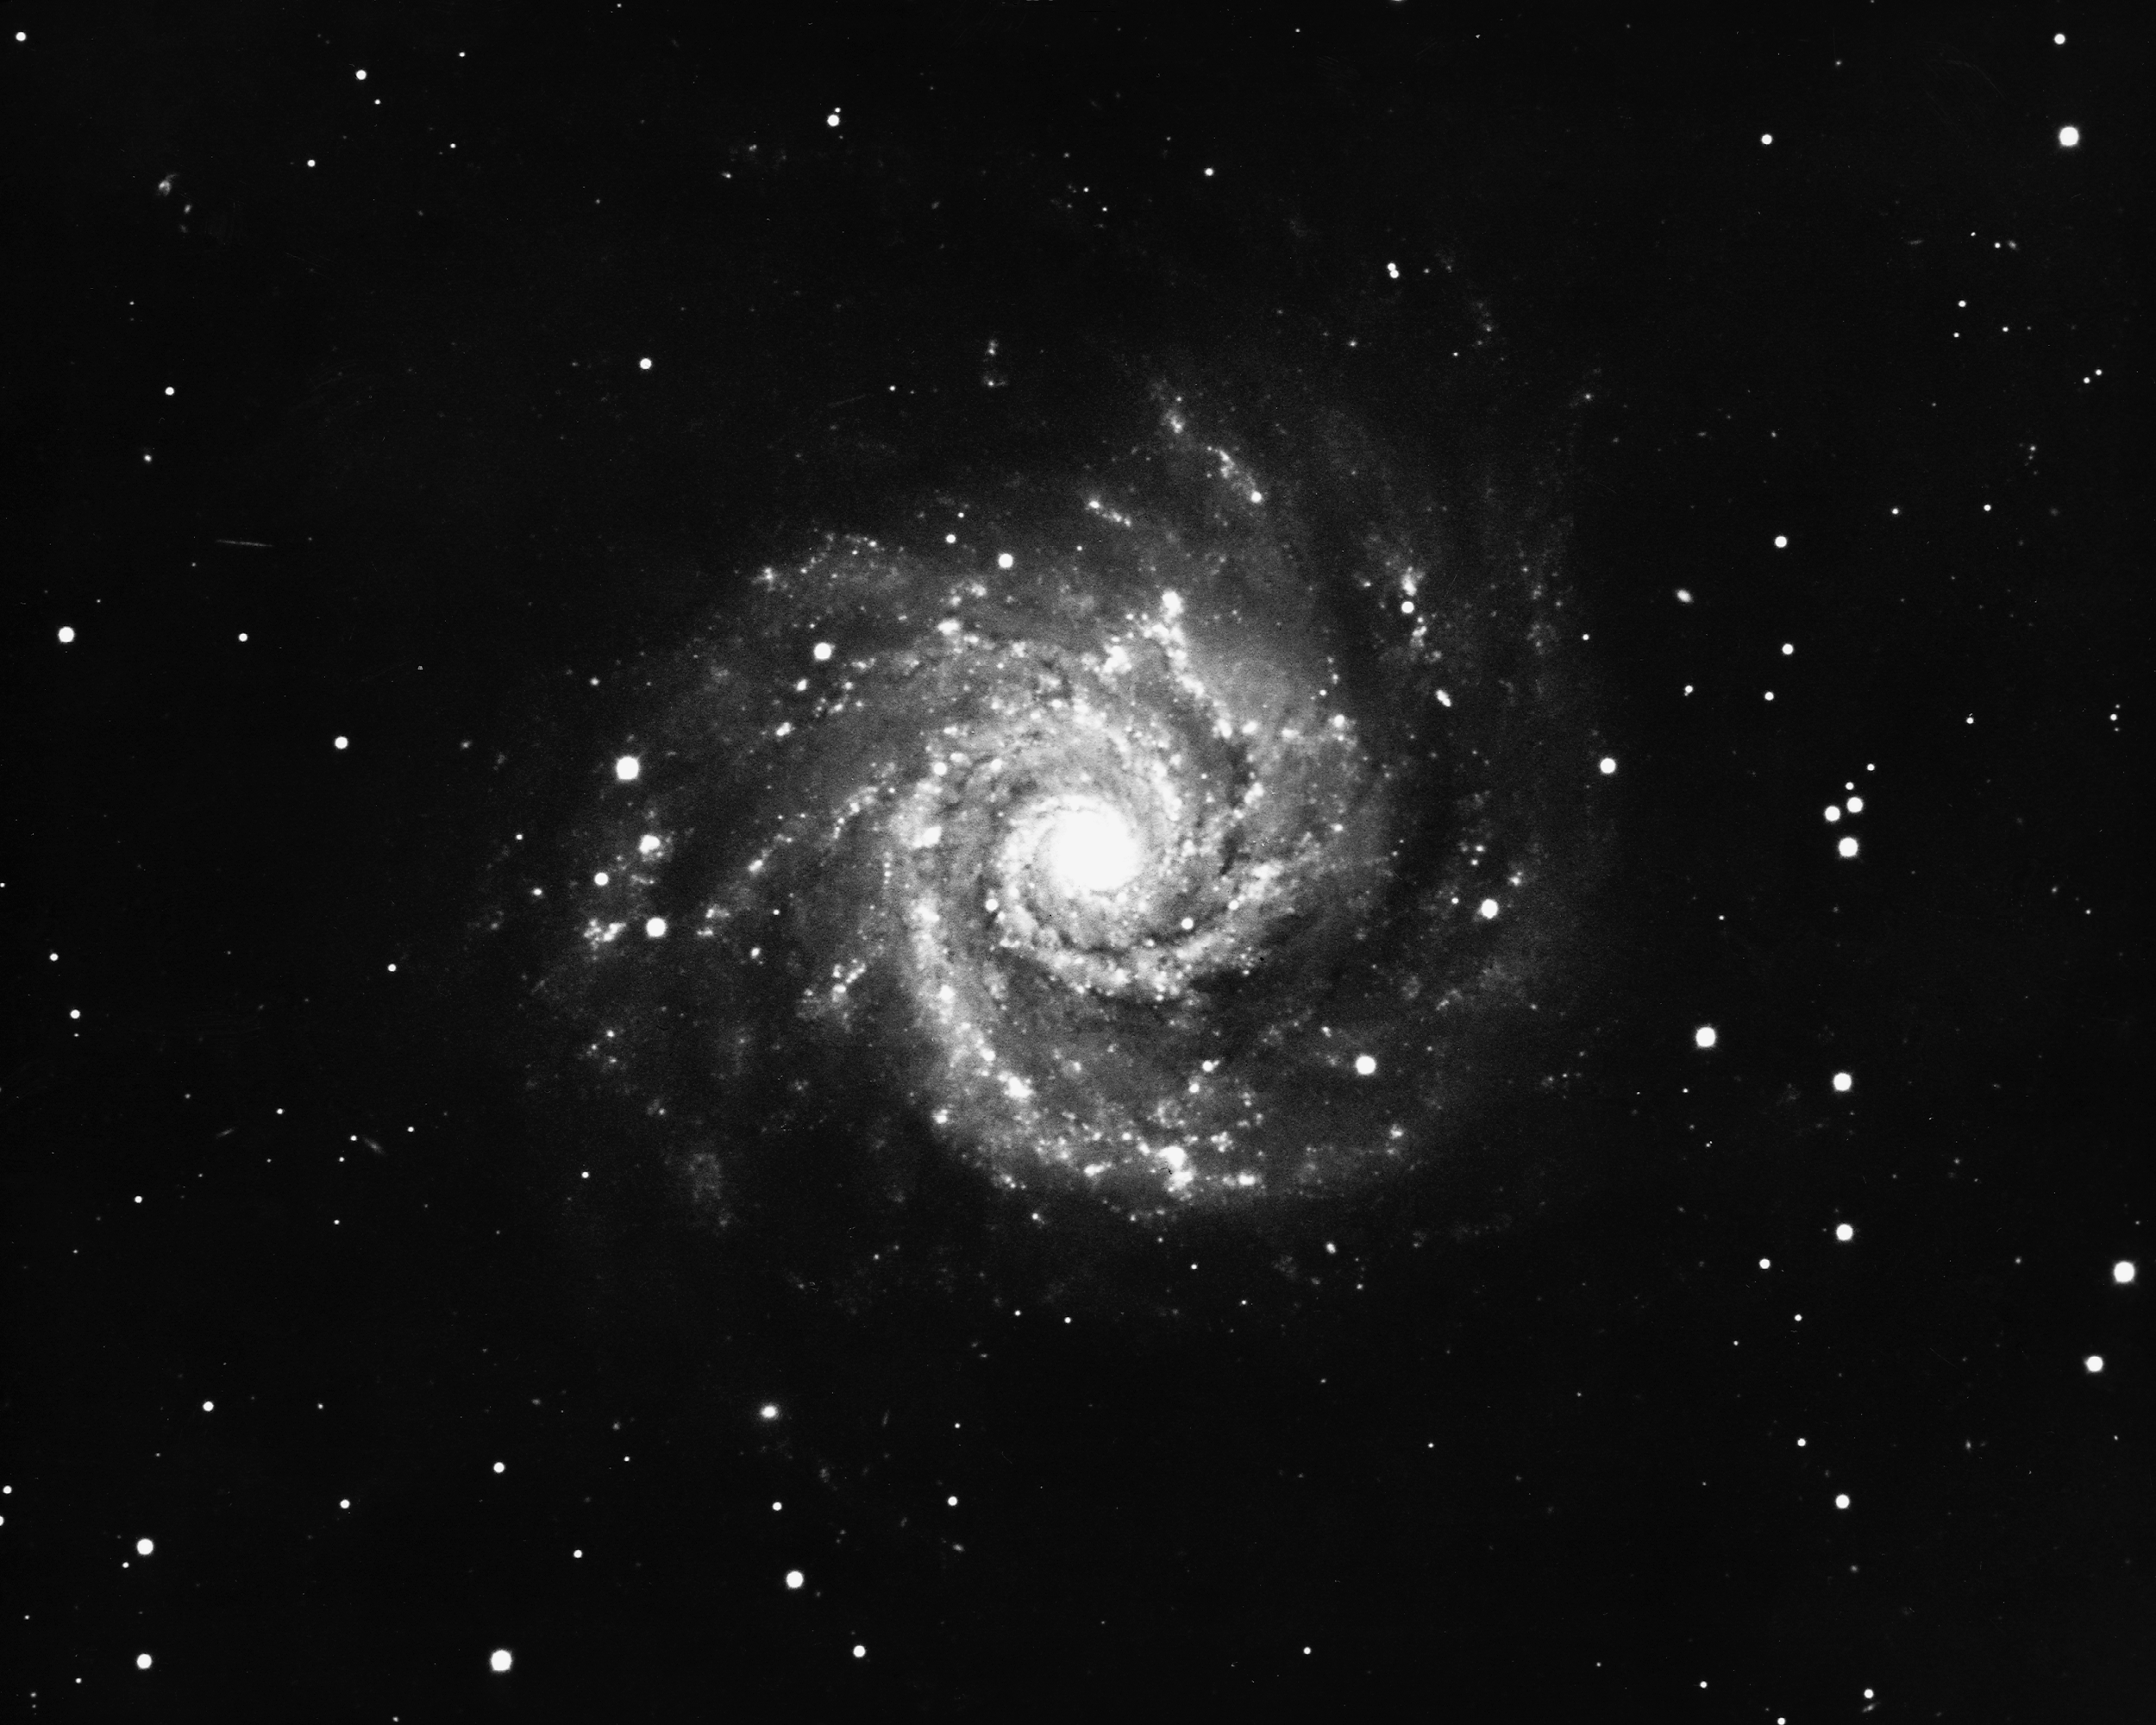

M74, NGC 628

A face-on type Sc spiral galaxy in the constellation Pisces, M74 is about 30 million light-years away and about 80000 light-years across. KPNO 4-meter Mayall telescope, 1975.

Credit: NOIRLab/NSF/AURA